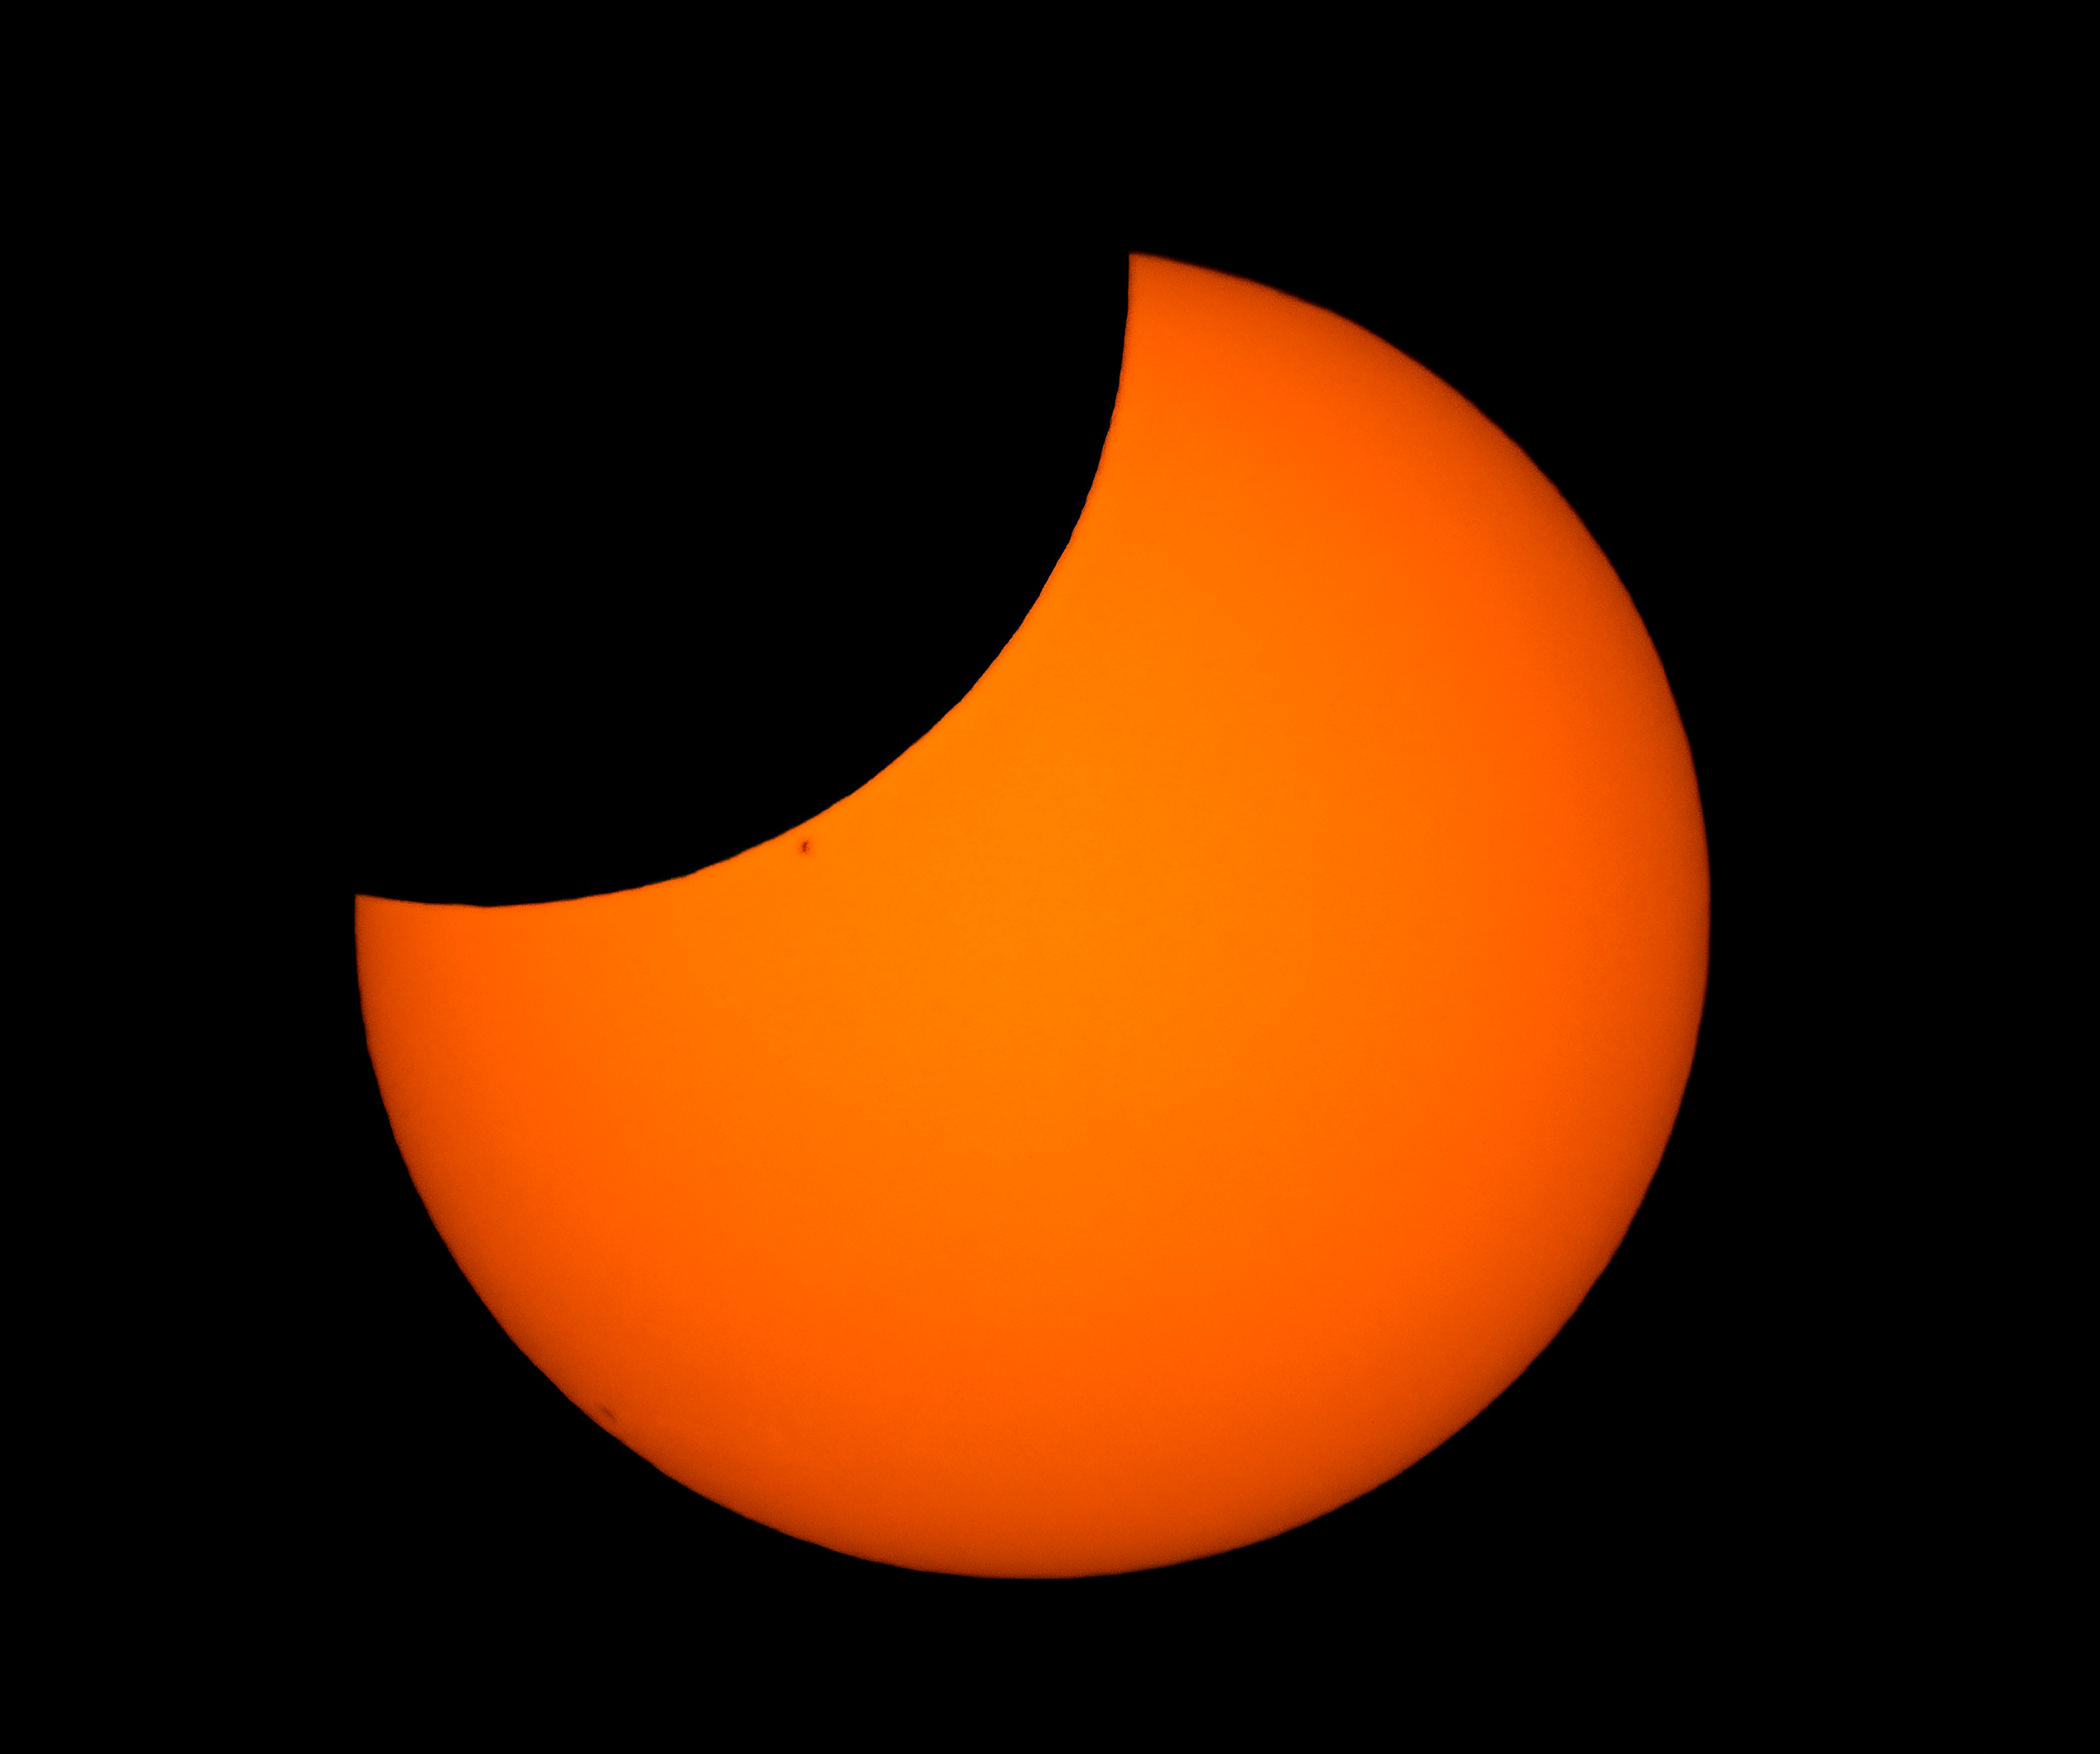

30 April 2022 Partial Solar Eclipse

The 30 April 2022 partial solar eclipse as seen from Cerro Tololo Inter-American Observatroy (CTIO), a Program of NSF NOIRLab, in Chile.

Credit: CTIO/NOIRLab/NSF/AURA/D. Munizaga